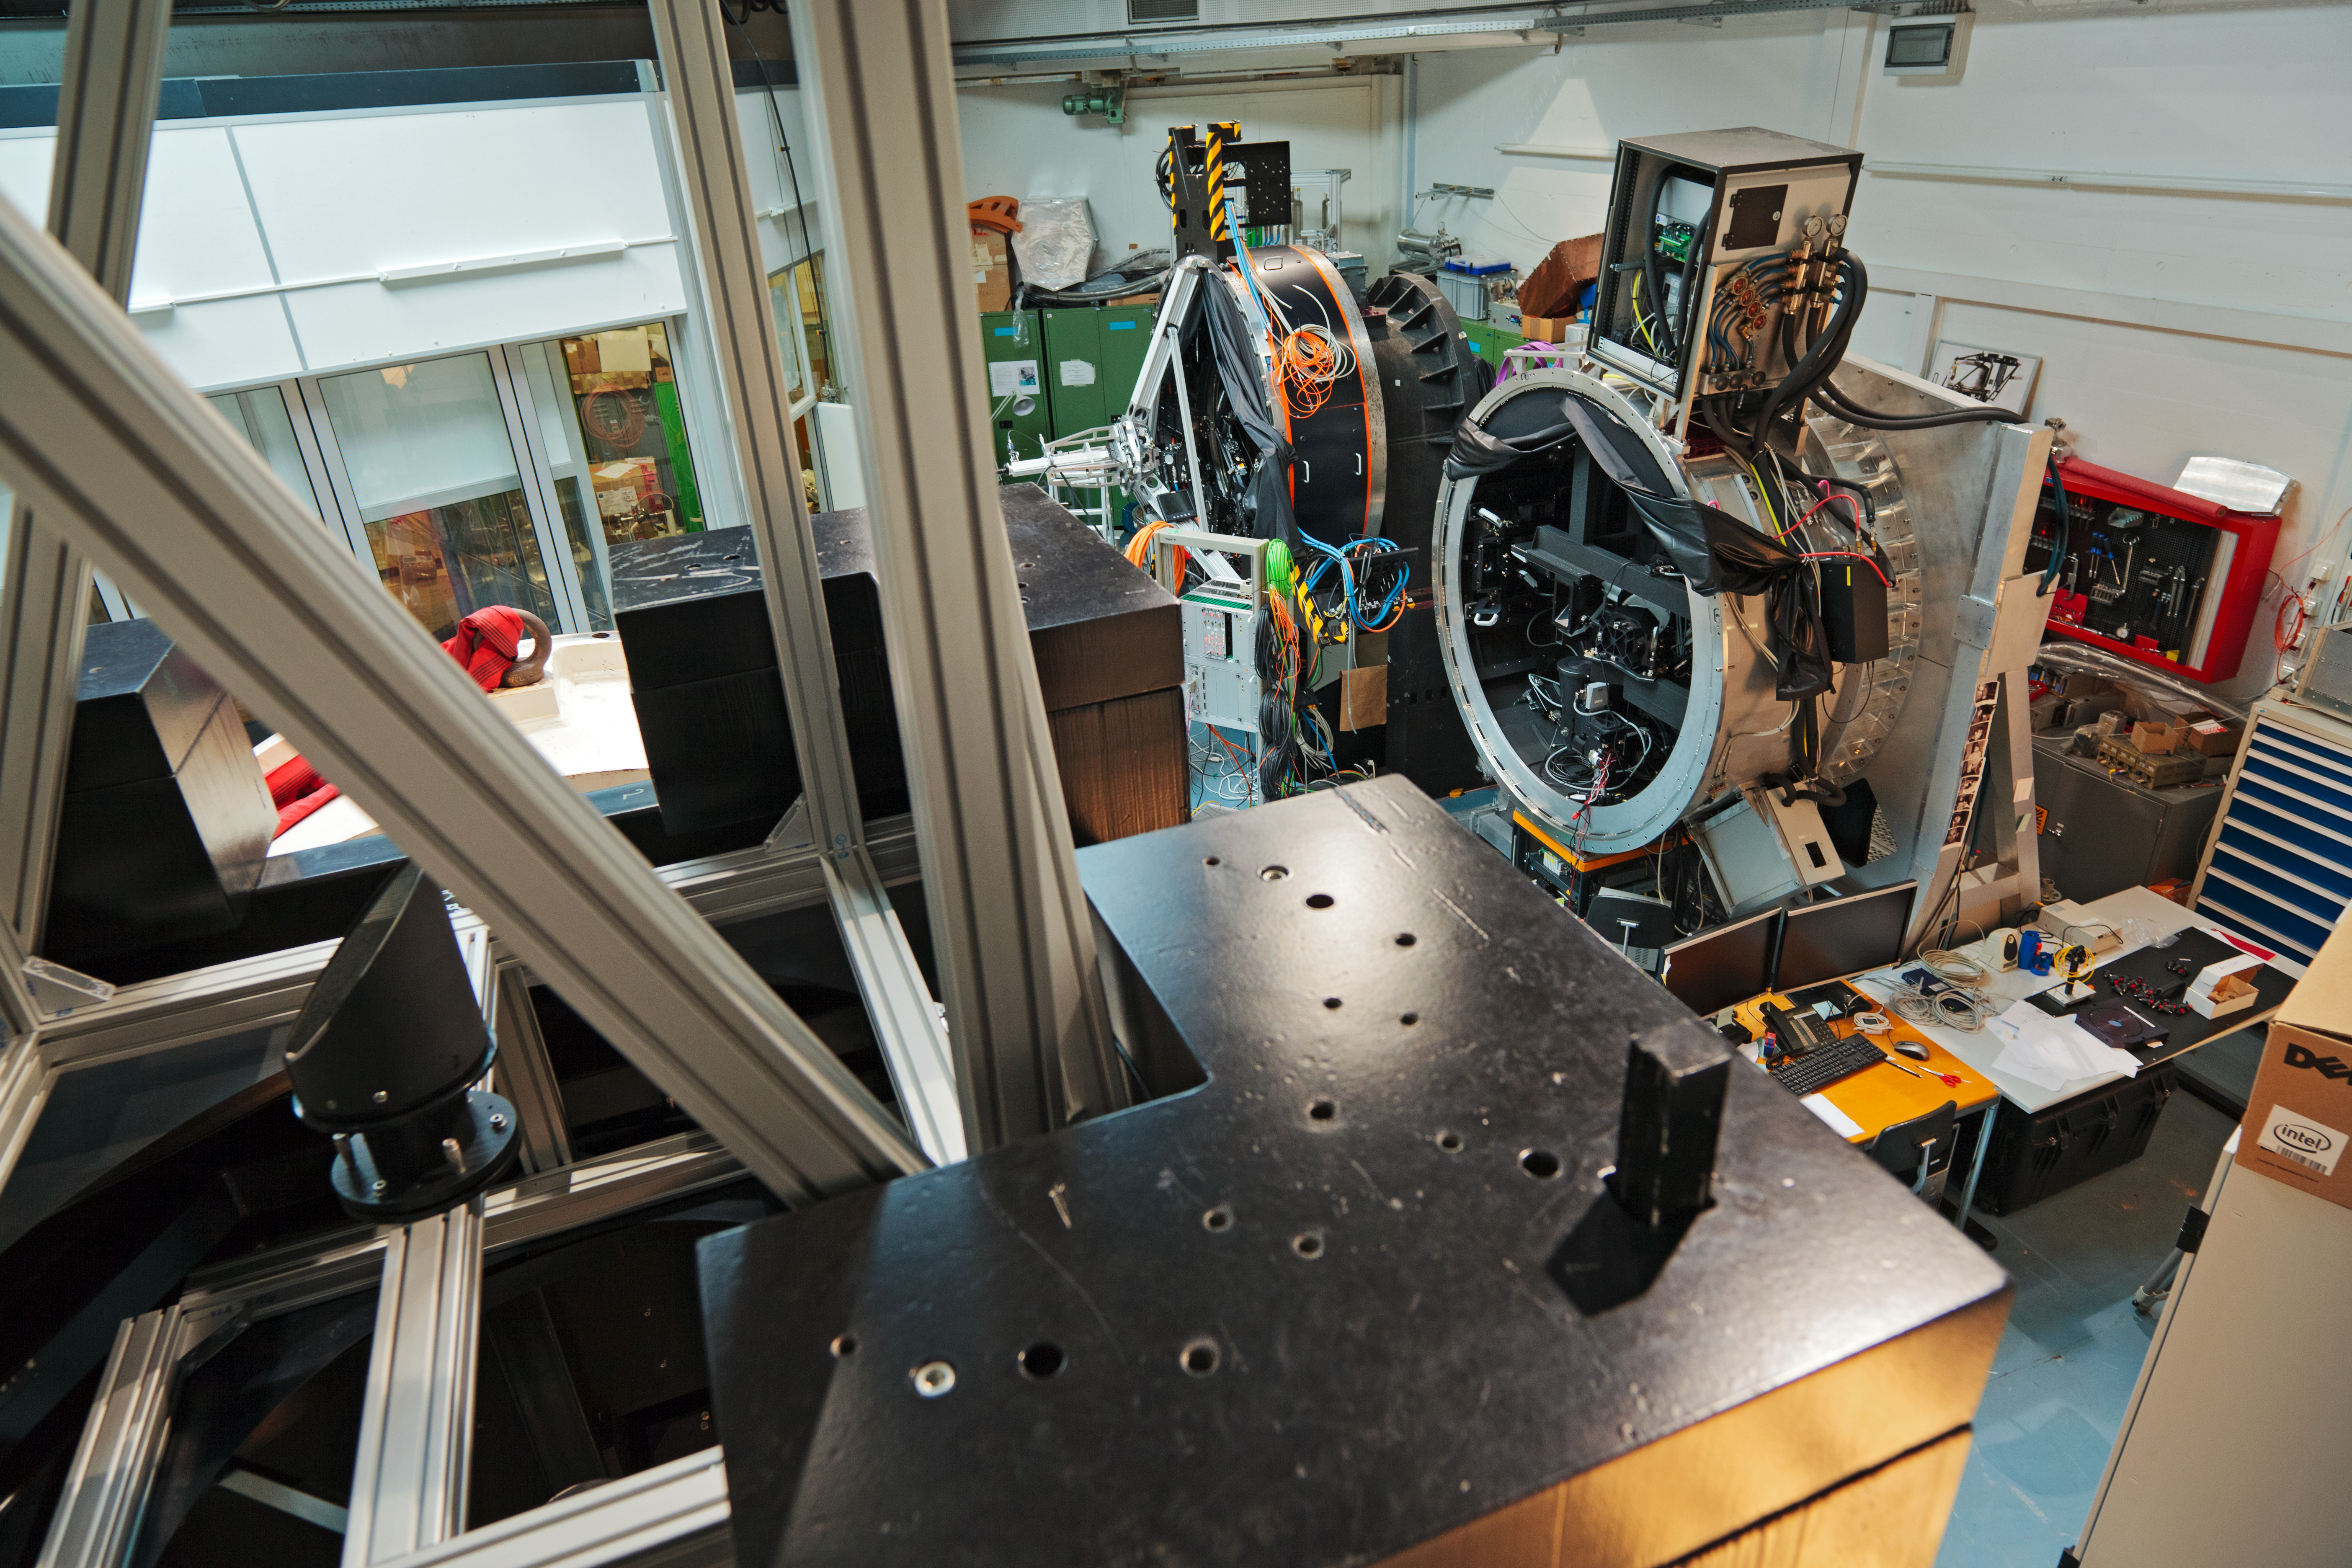

Assembling GRAAL

GRAAL’s mechanical assembly in the integration hall of ESO’s Headquarters in Garching bei München, Germany.

Credit: ESO